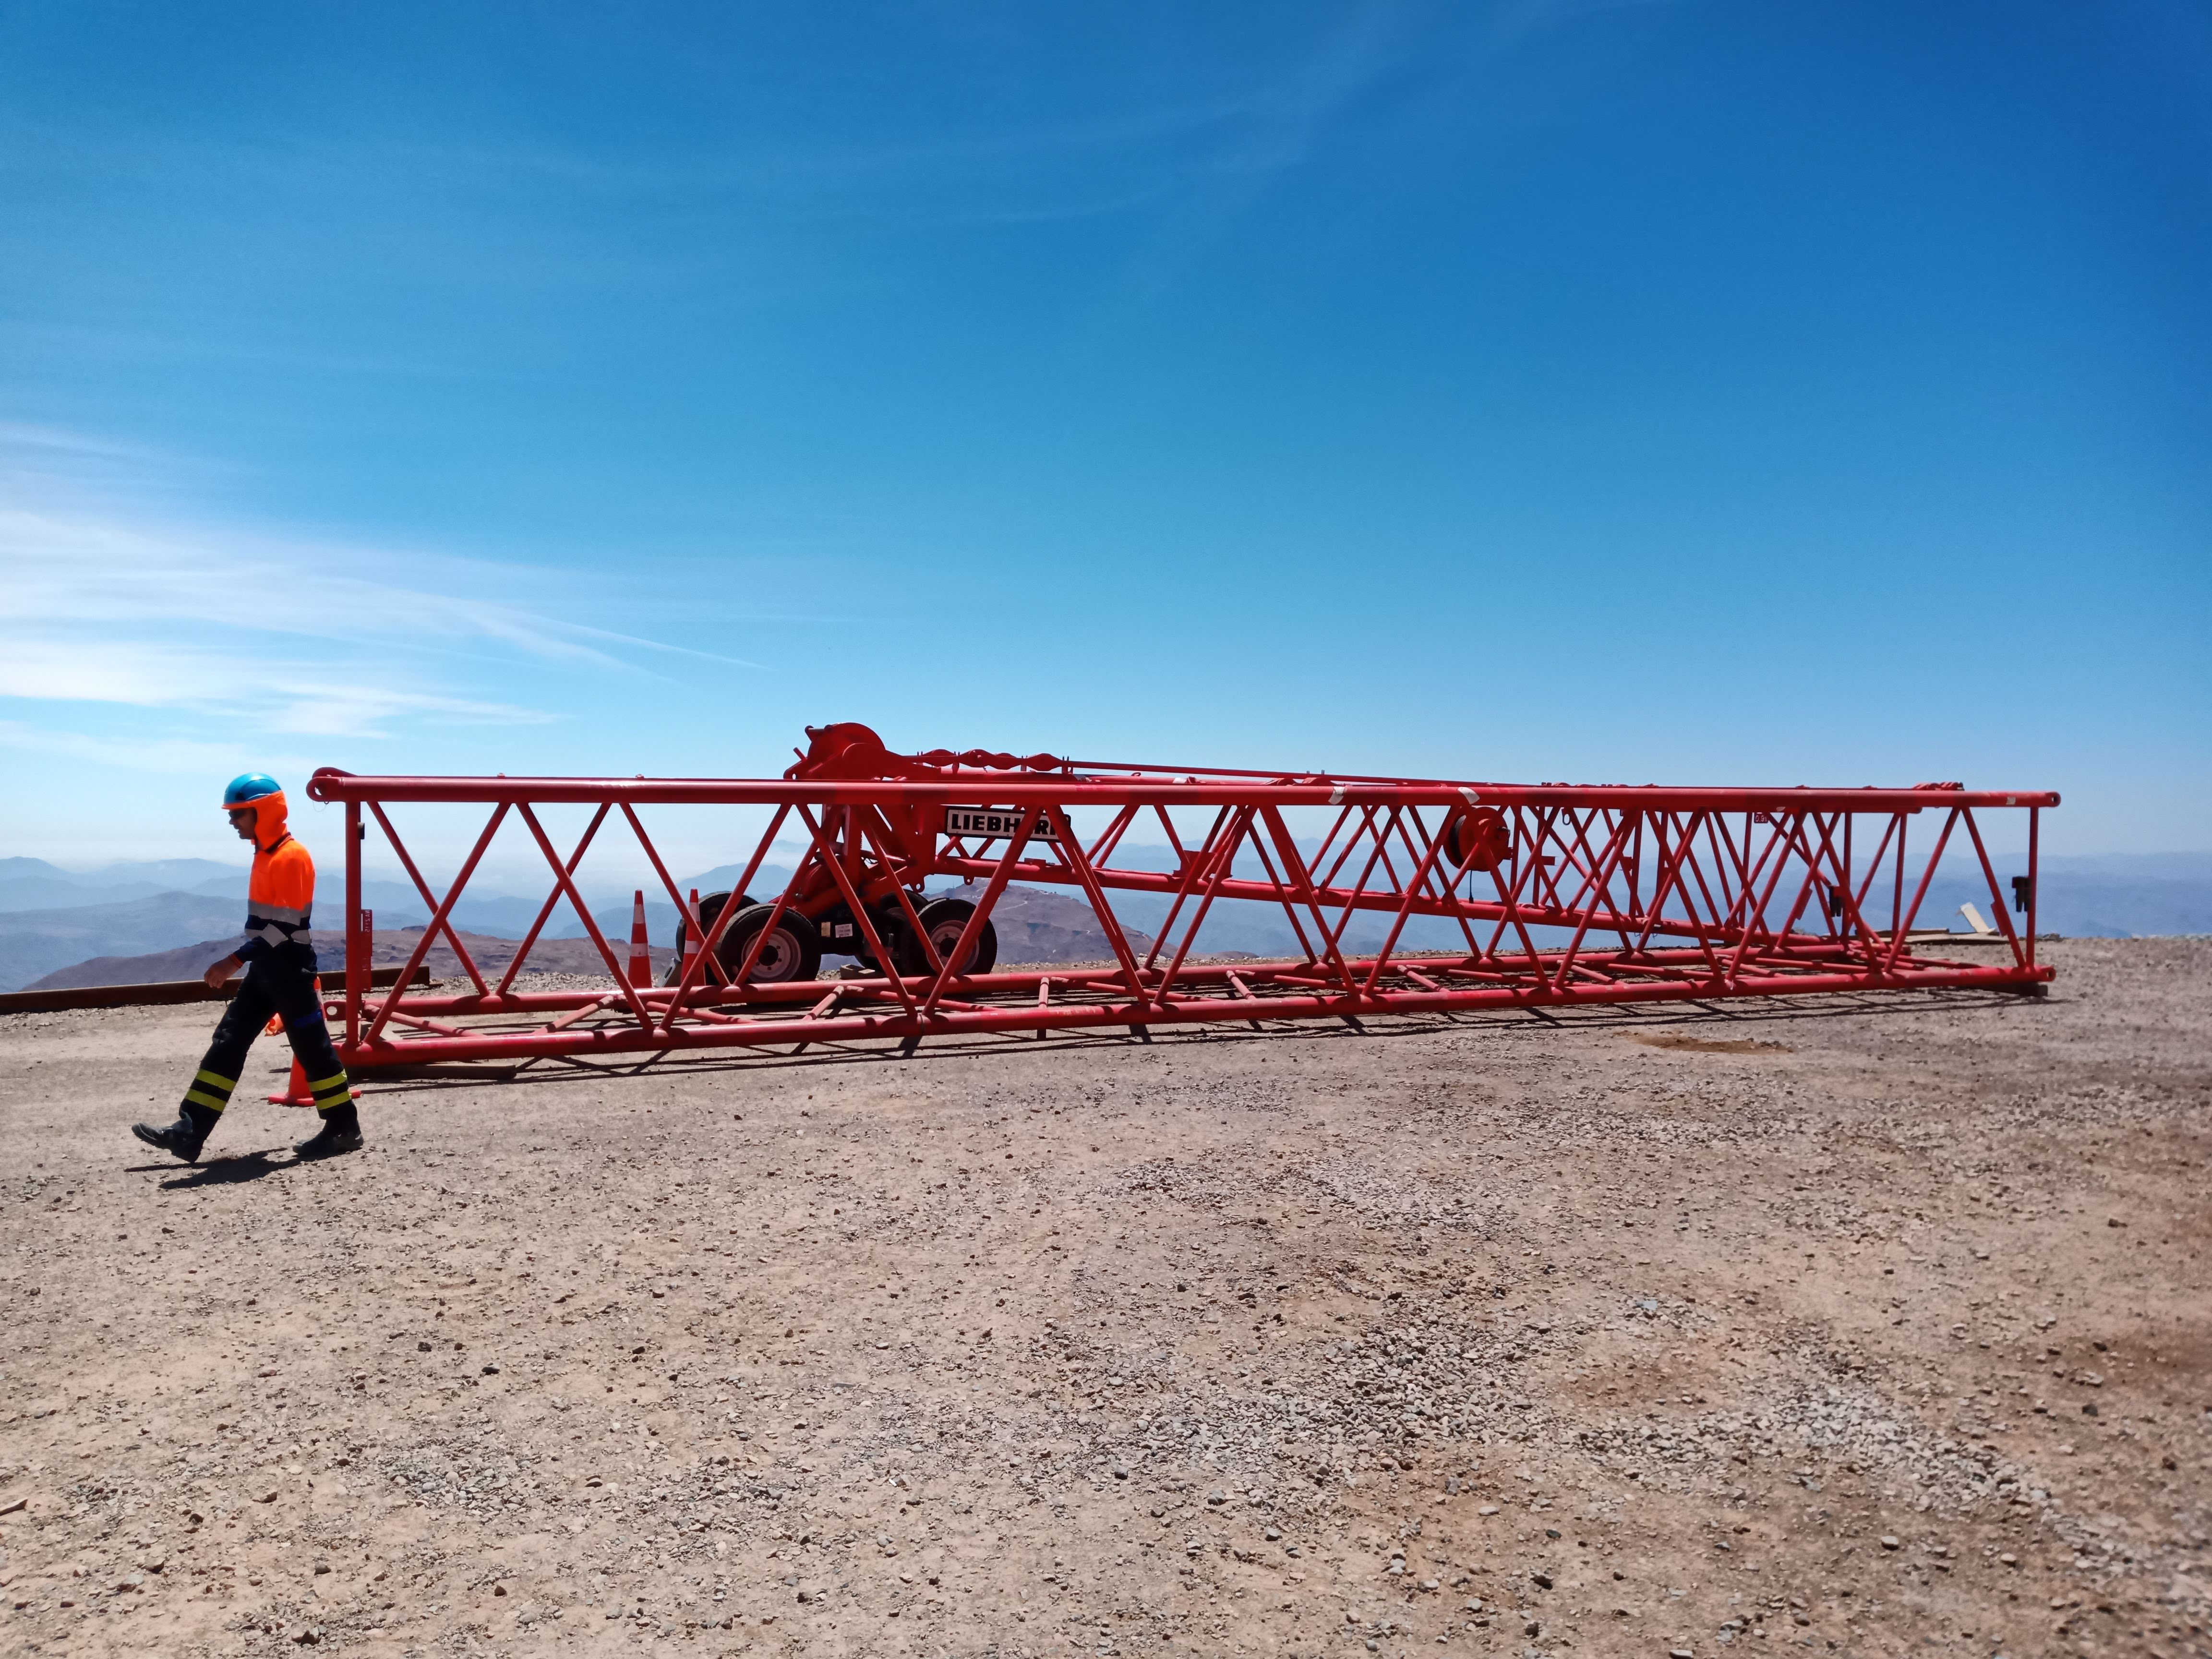

Arrival of 500 t Crane

A huge new crane has arrived on Cerro Pachón—one of the biggest cranes available in Chile! This crane will be used to lift and place heavy loads like the LSST azimuth ring segments and the supports for the Telescope Mount Assembly (TMA).

Credit: Rubin Observatory/NSF/AURA